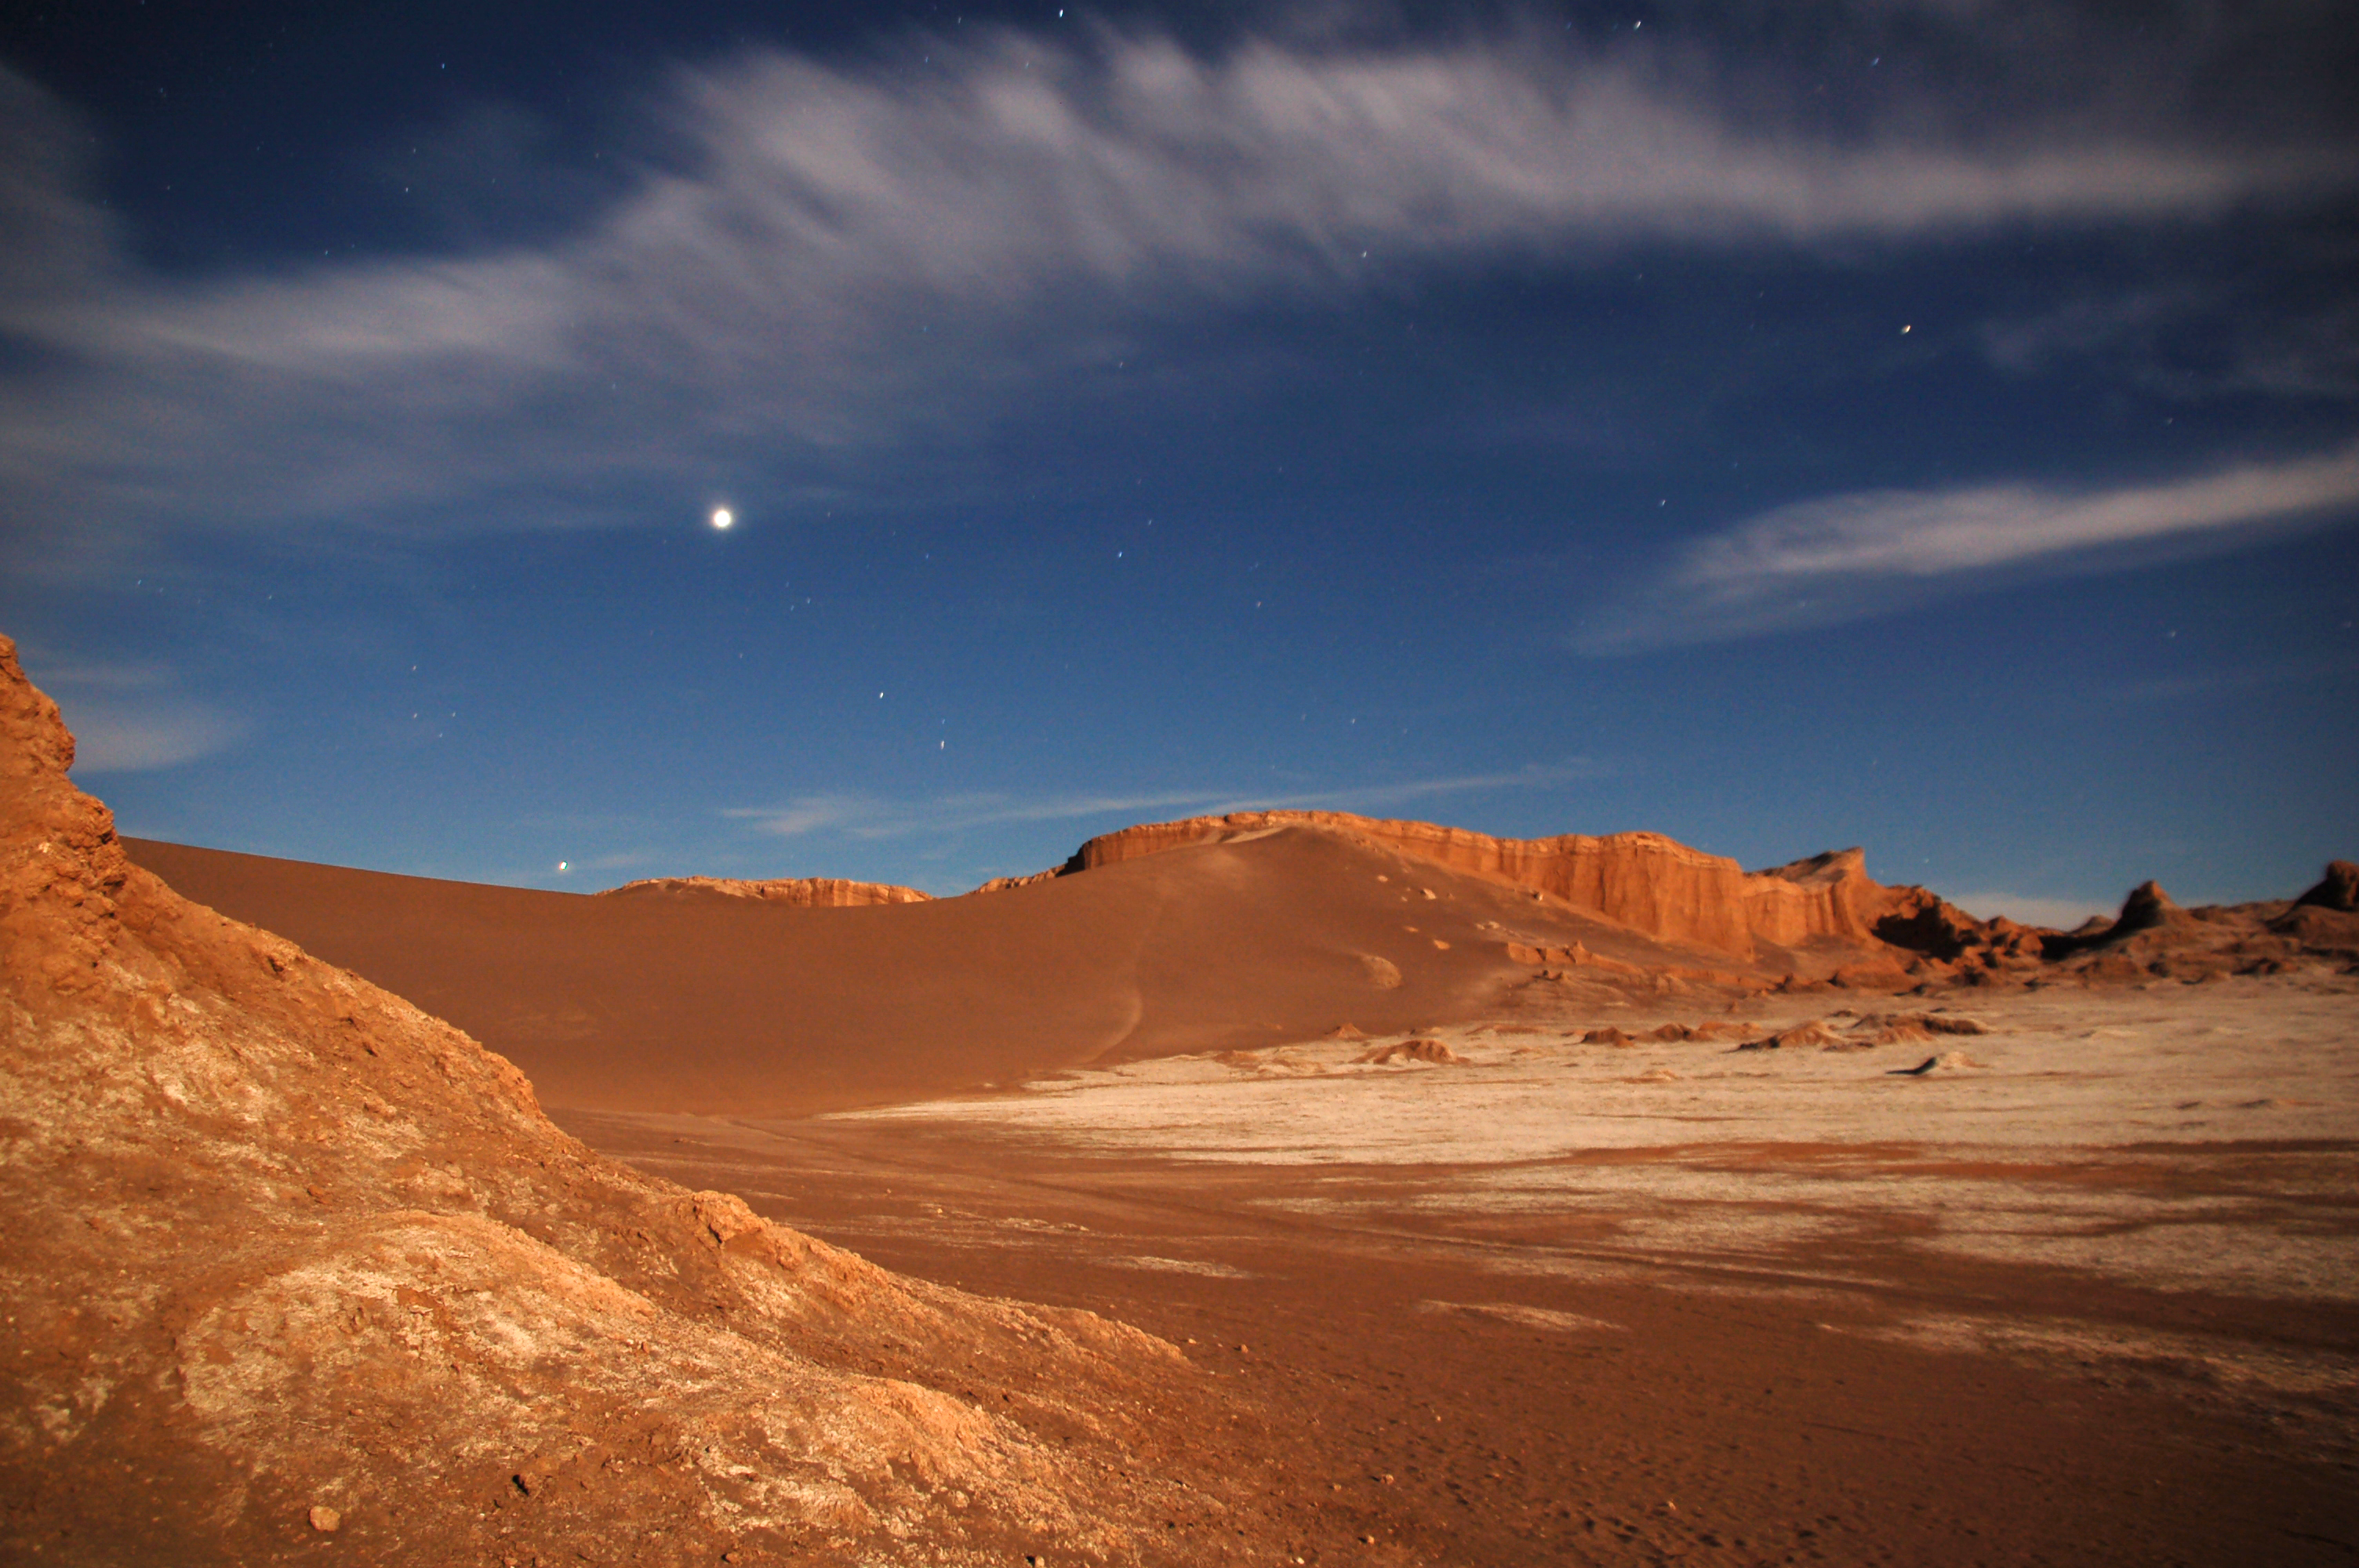

Valle de la Luna

View of the Valle de la Luna (Valley of the Moon) near the site of the ALMA project (Atacama Large Millimeter/submillimeter Array) in the Atacama Desert of northern Chile.

Credit: ESO